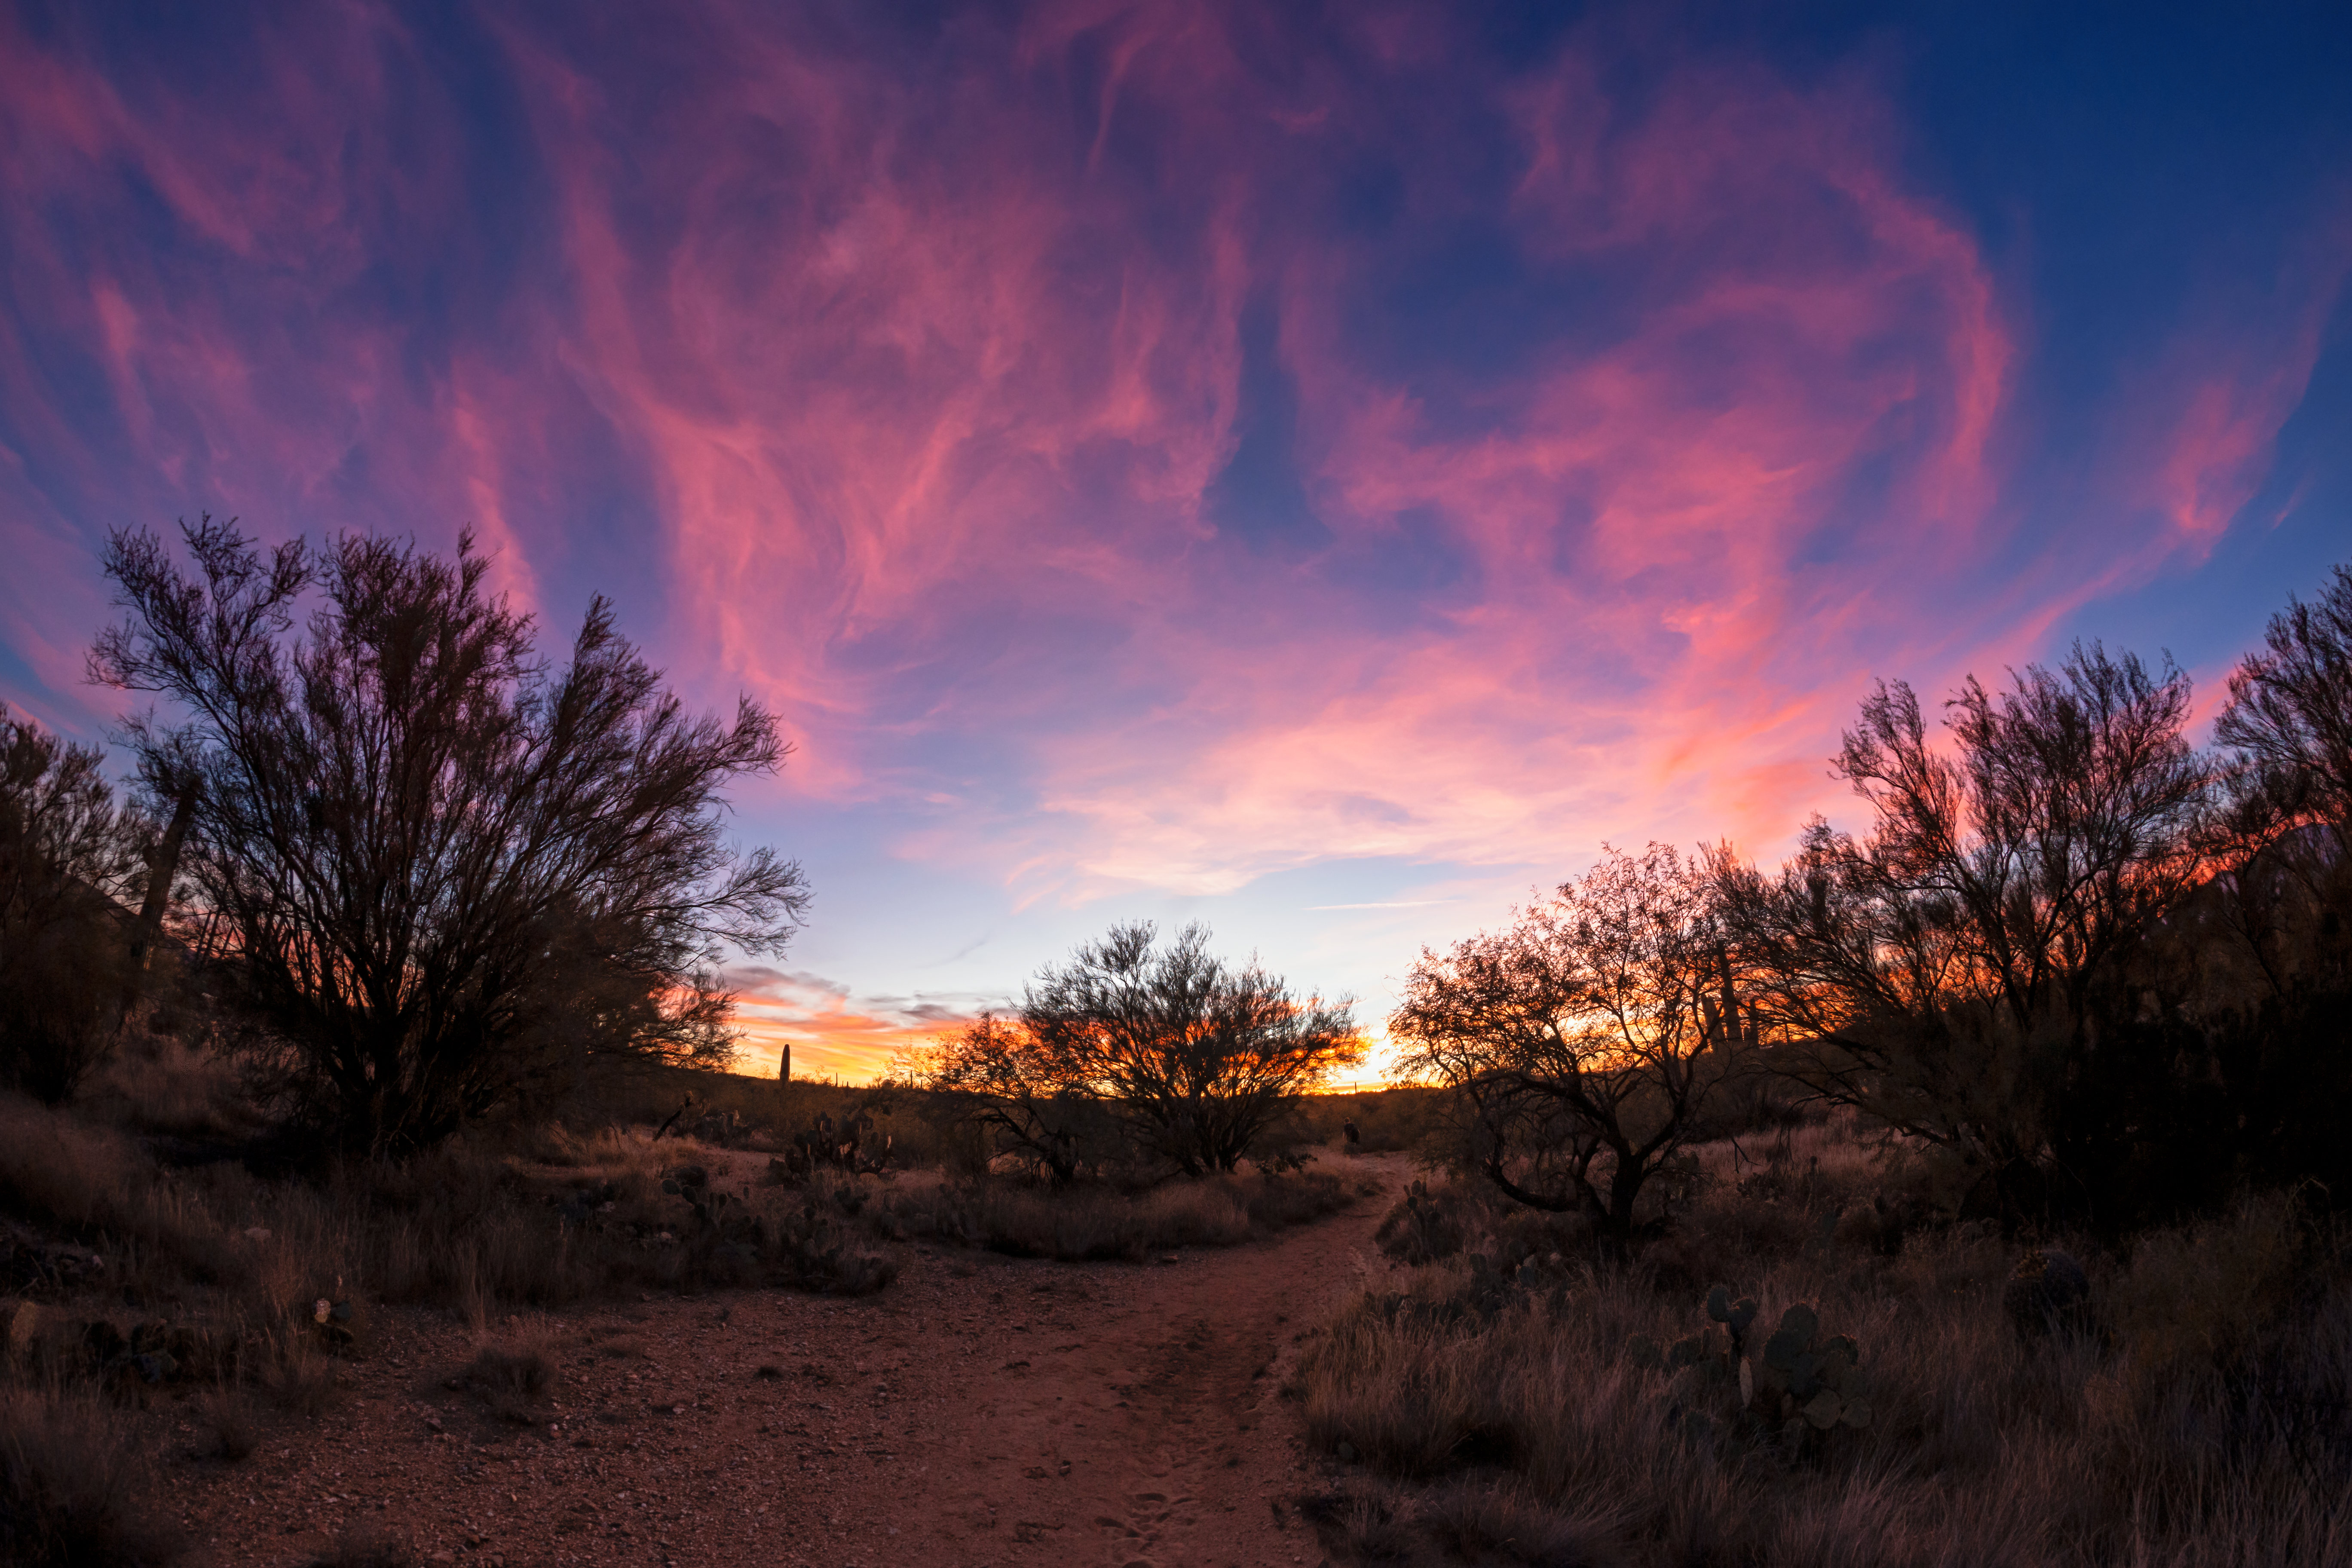

Tucson Sunset

The Sonoran Desert in Tucson beneath a spectacular sunset.

Credit: NOIRLab/NSF/AURA/P. Horálek